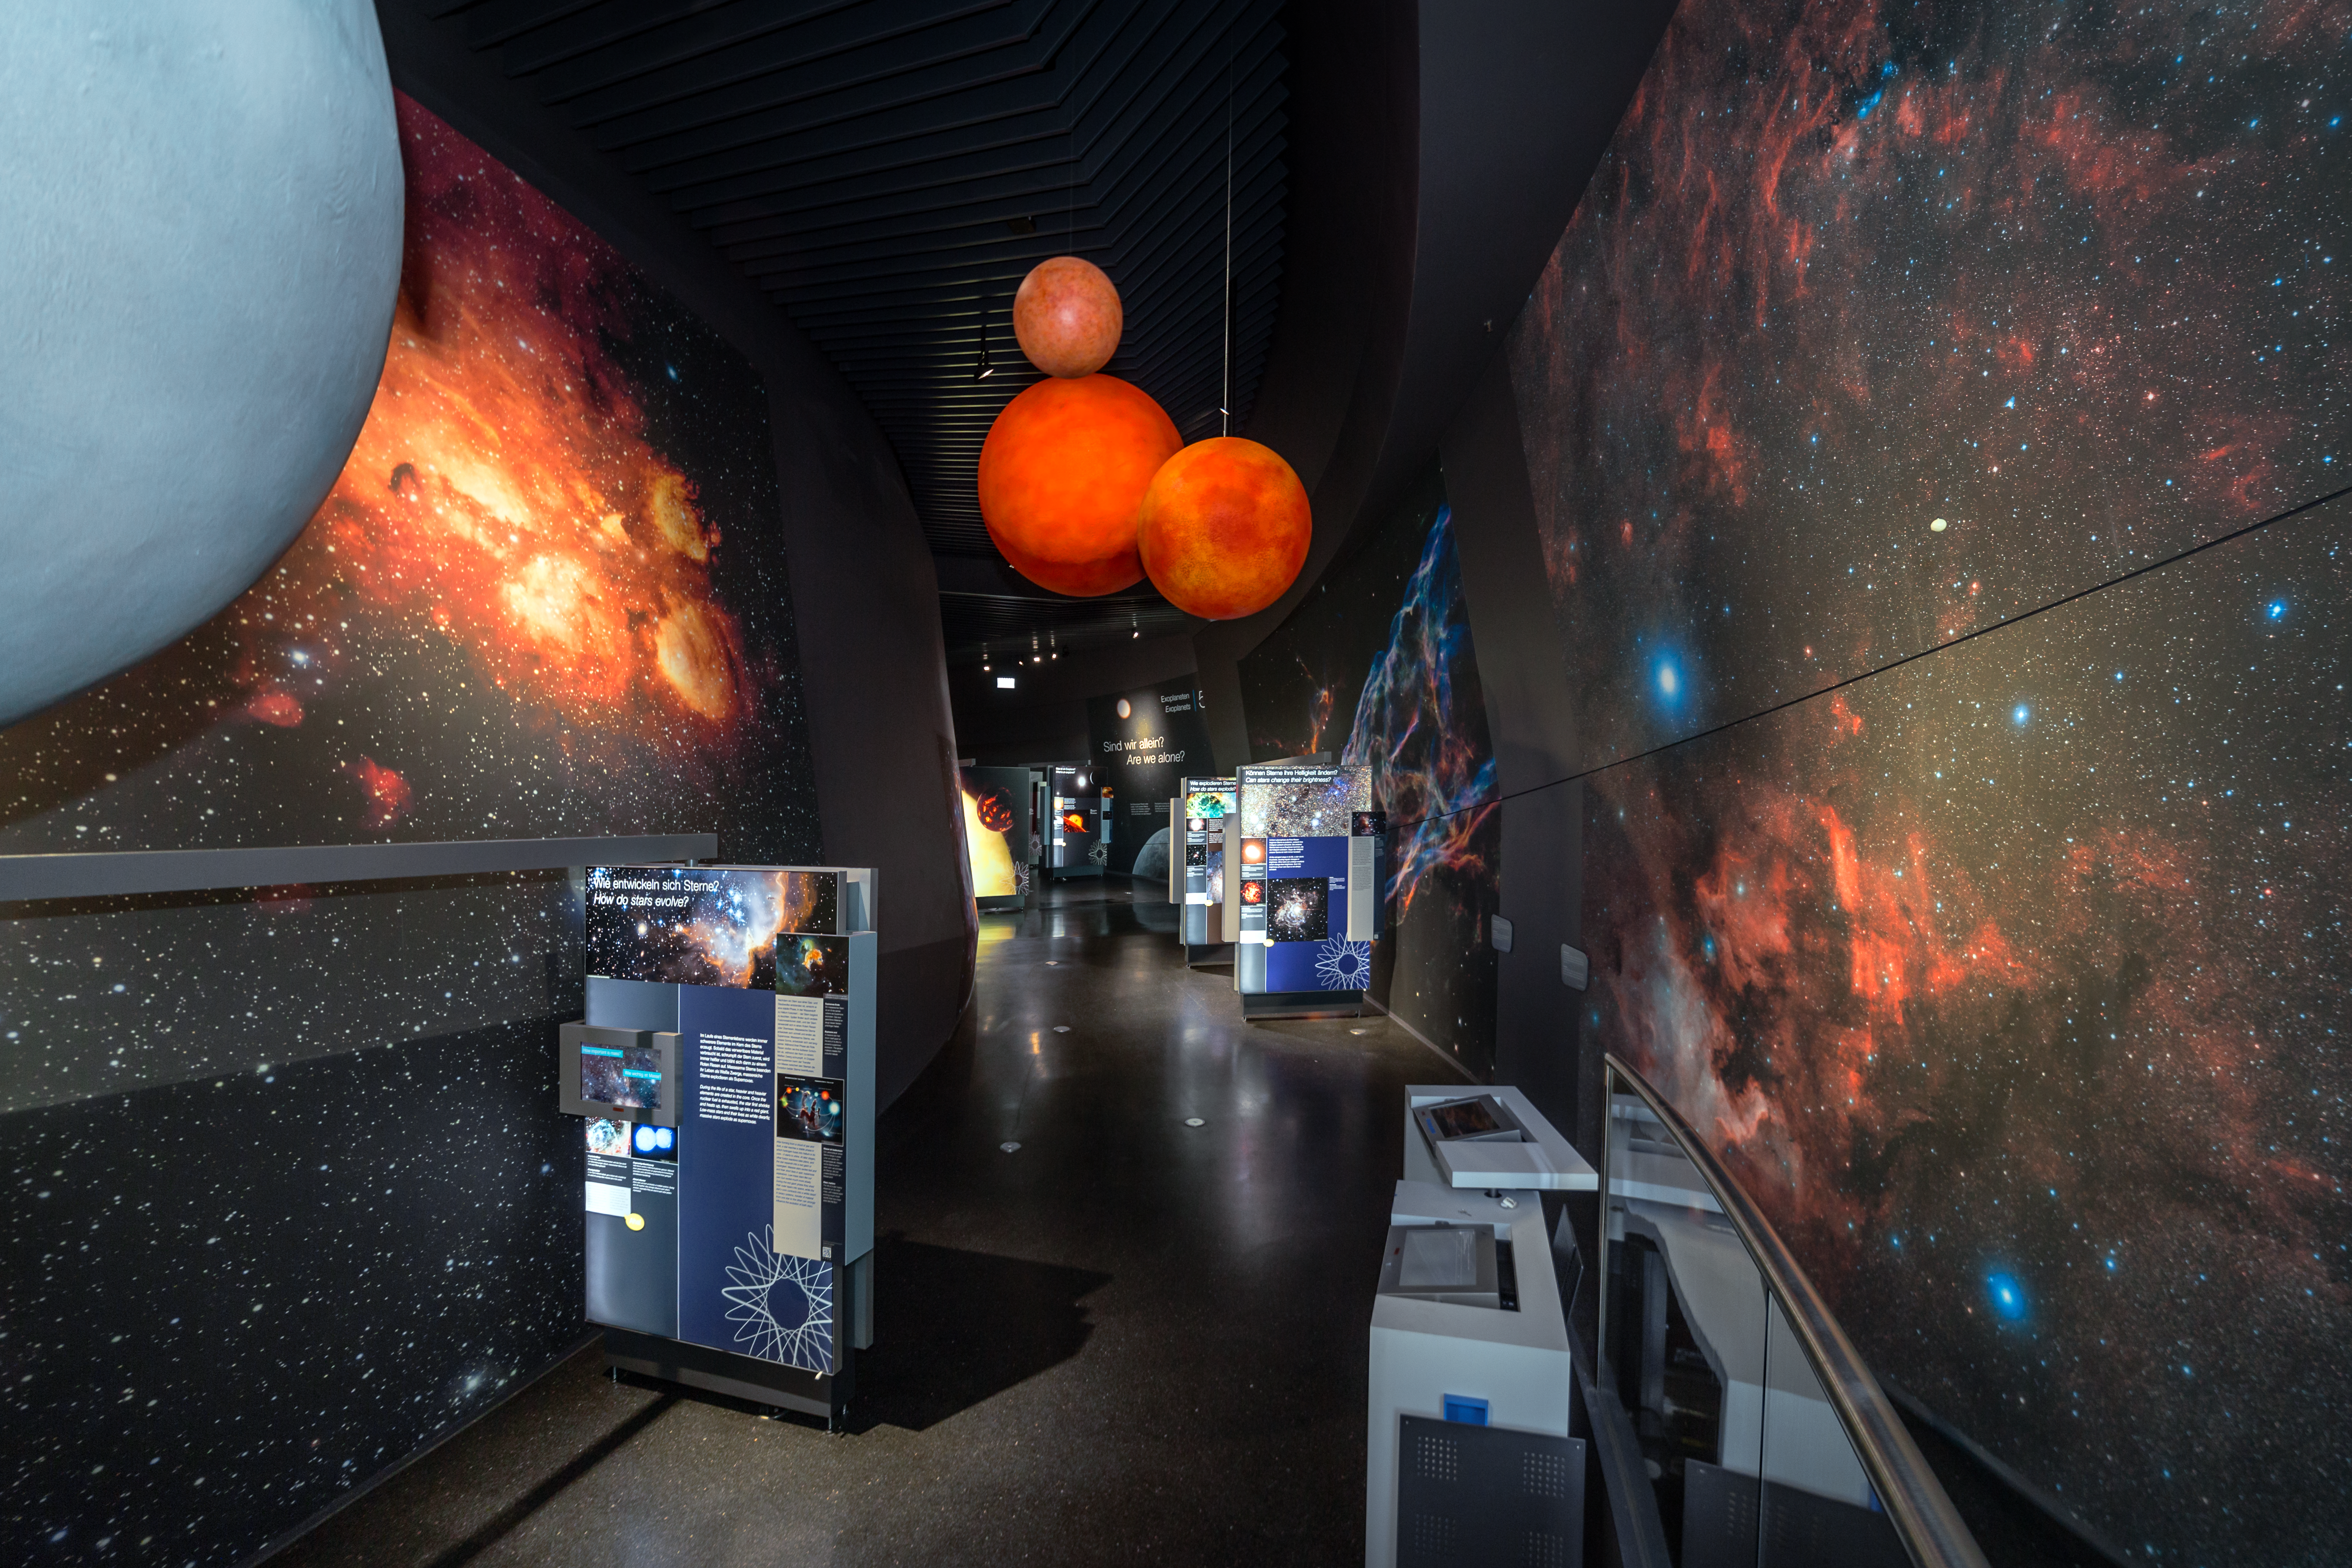

An exhibition of stars

Theme 4 of the exhibition The Living Universe at the ESO Supernova Planetarium & Visitor Centre is all about stars. The exhibit explains their birth, their death and what makes a star shine. There are even models of stars that are hanging overhead and are designed to give the visitor an idea of the varying sizes that stars can have.

Credit: ESO/P. Horálek